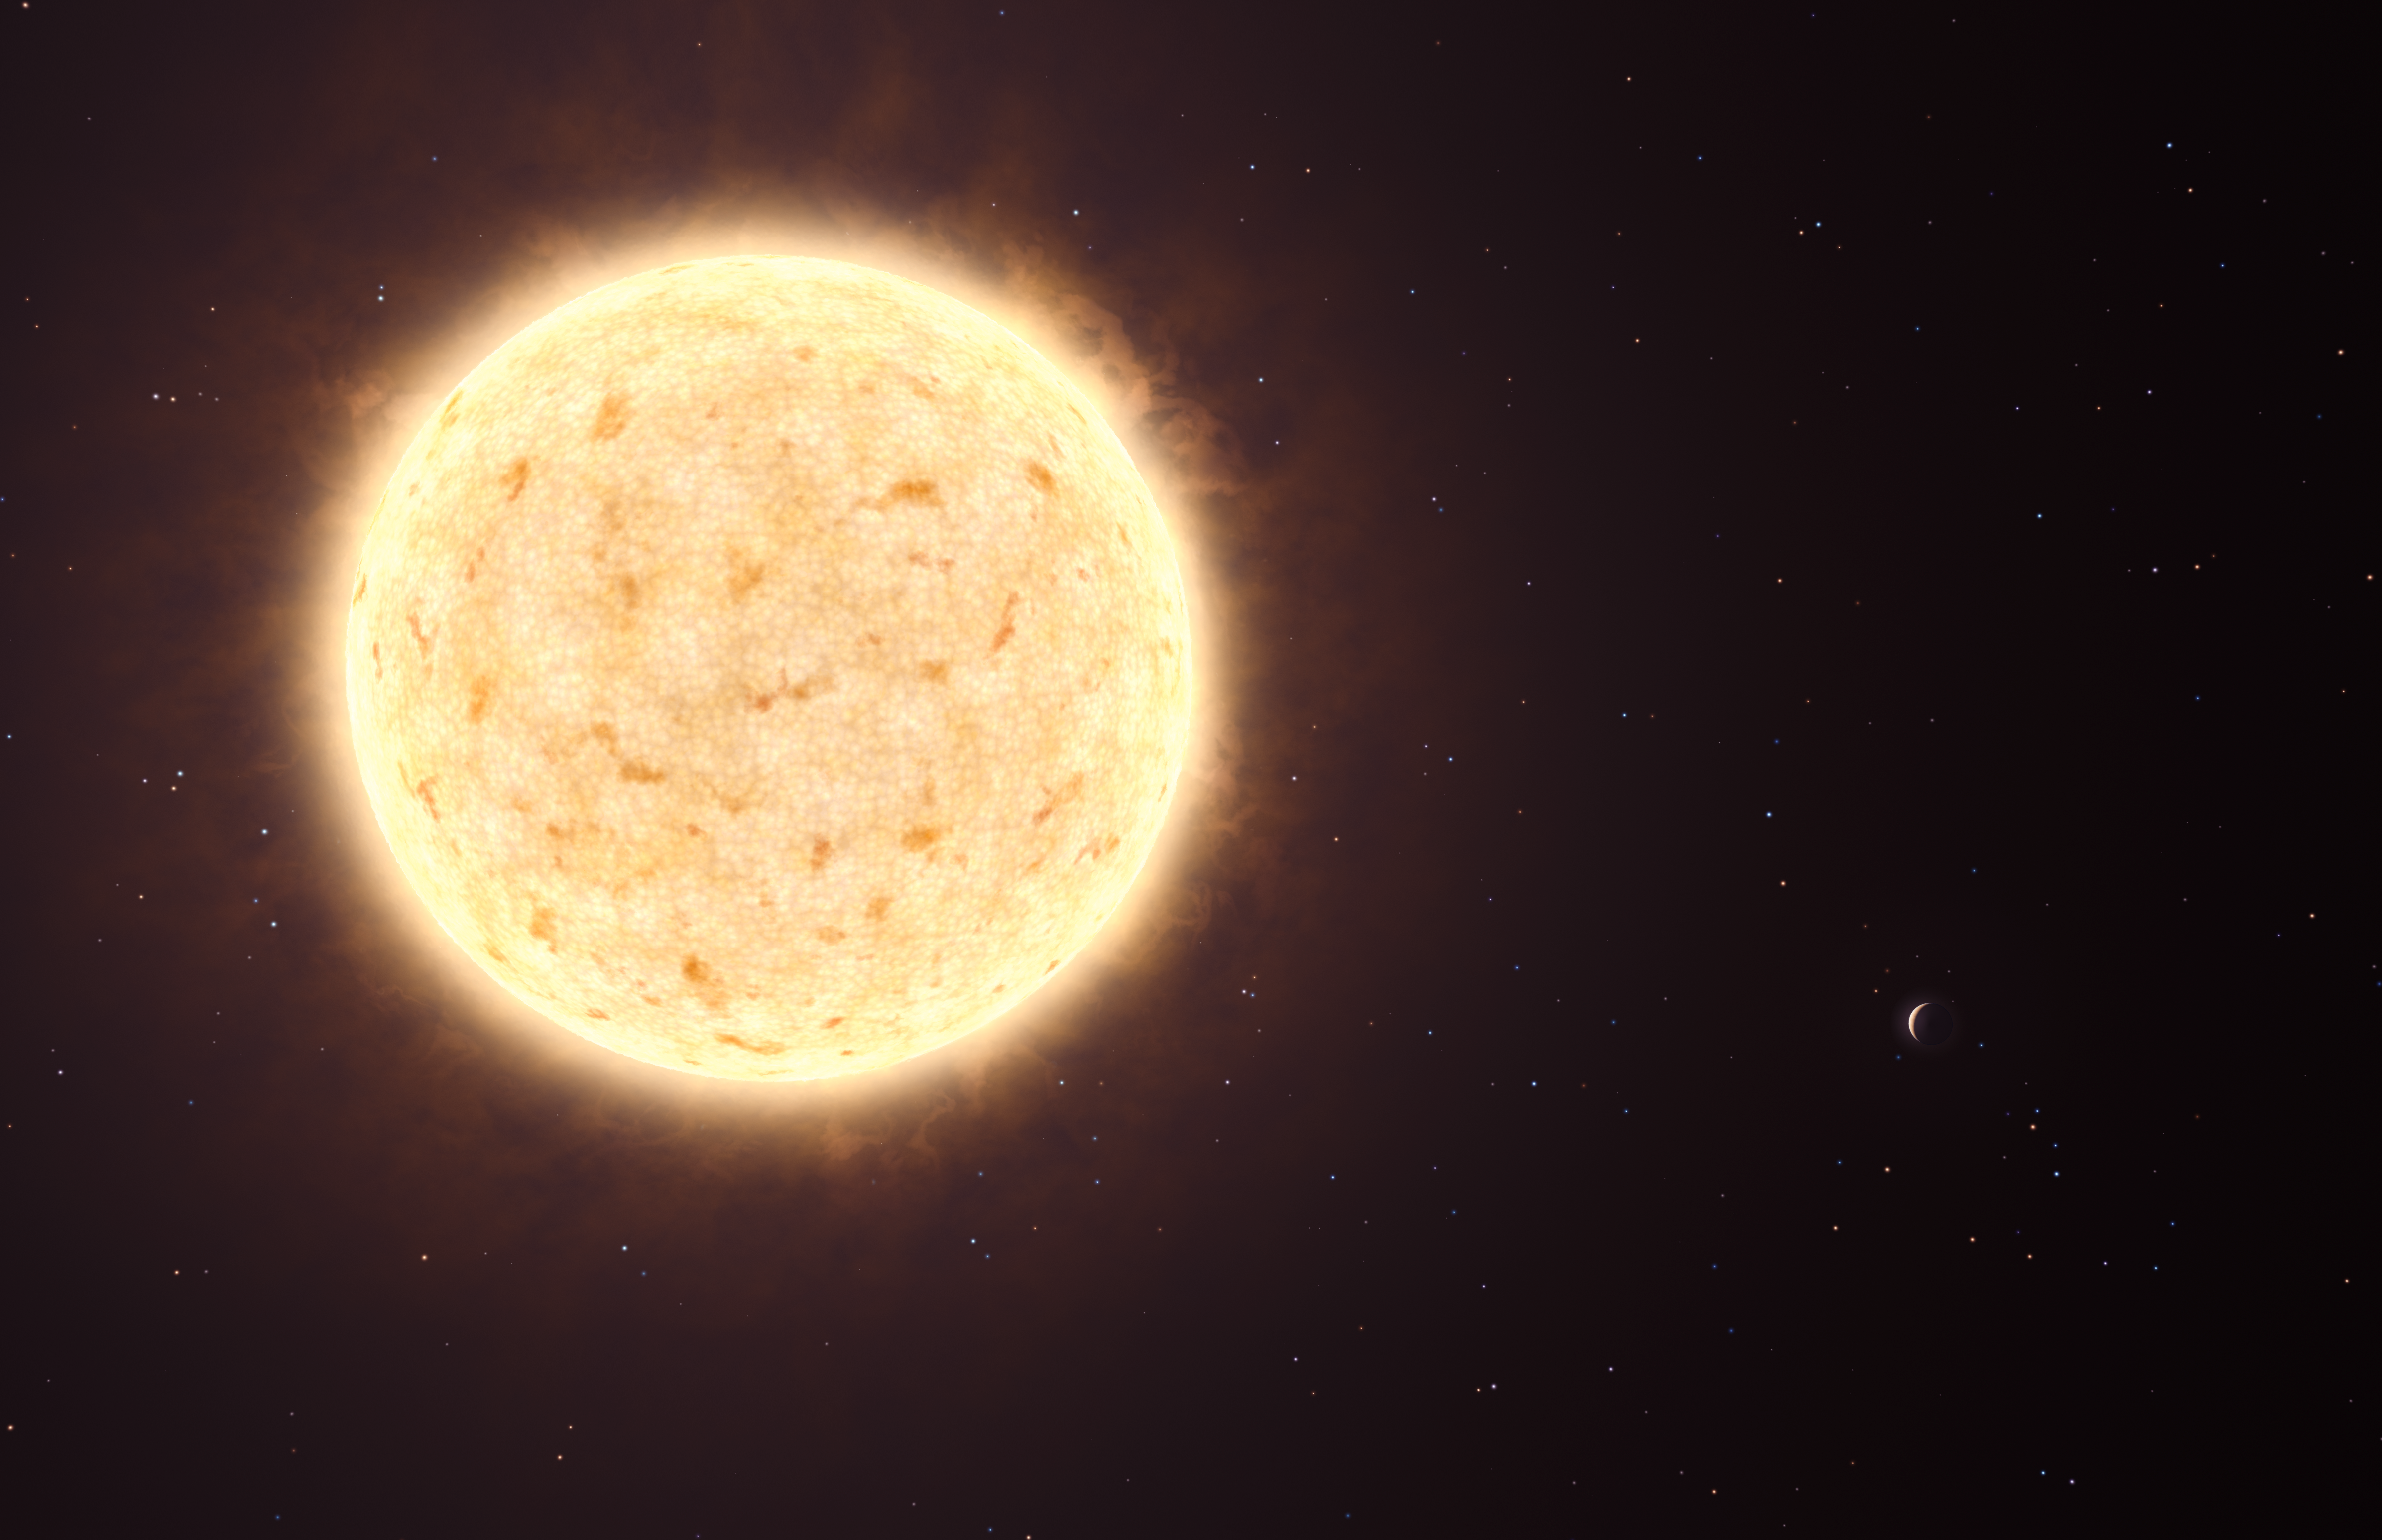

First planet of extragalactic origin (artist’s impression)

This artist’s impression shows HIP 13044 b, an exoplanet orbiting a star that entered our galaxy, the Milky Way, from another galaxy. This planet of extragalactic origin was detected by a European team of astronomers using the MPG/ESO 2.2-metre telescope at ESO’s La Silla Observatory in Chile. The Jupiter-like planet is particularly unusual, as it is orbiting a star nearing the end of its life and could be about to be engulfed by it, giving clues about the fate of our own planetary system in the distant future. The planet appears as a crescent at the lower-right of its parent star.

Credit: ESO/L. Calçada